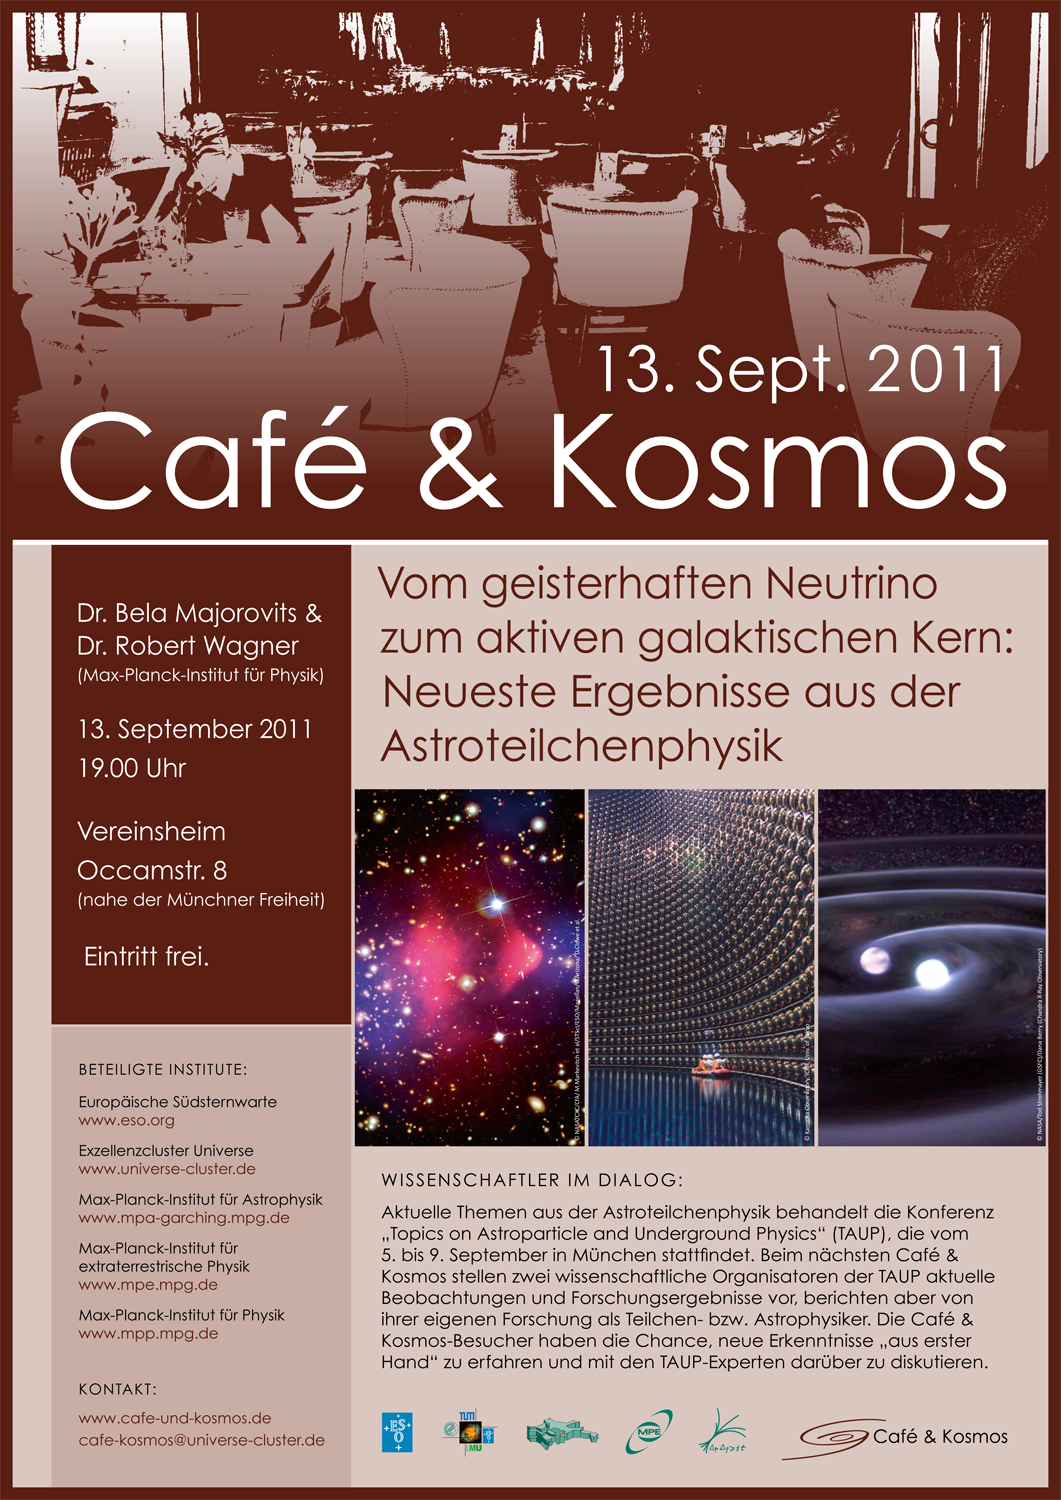

Poster: Café & Kosmos - From ghostly neutrinos to active galactic nuclei: latest results in the field of astroparticles

For more information about this event, visit: http://www.eso.org/public/events/special-evt/cafe-and-kosmos.html

This product is only available in electronic form.

Credit: Café & Kosmos